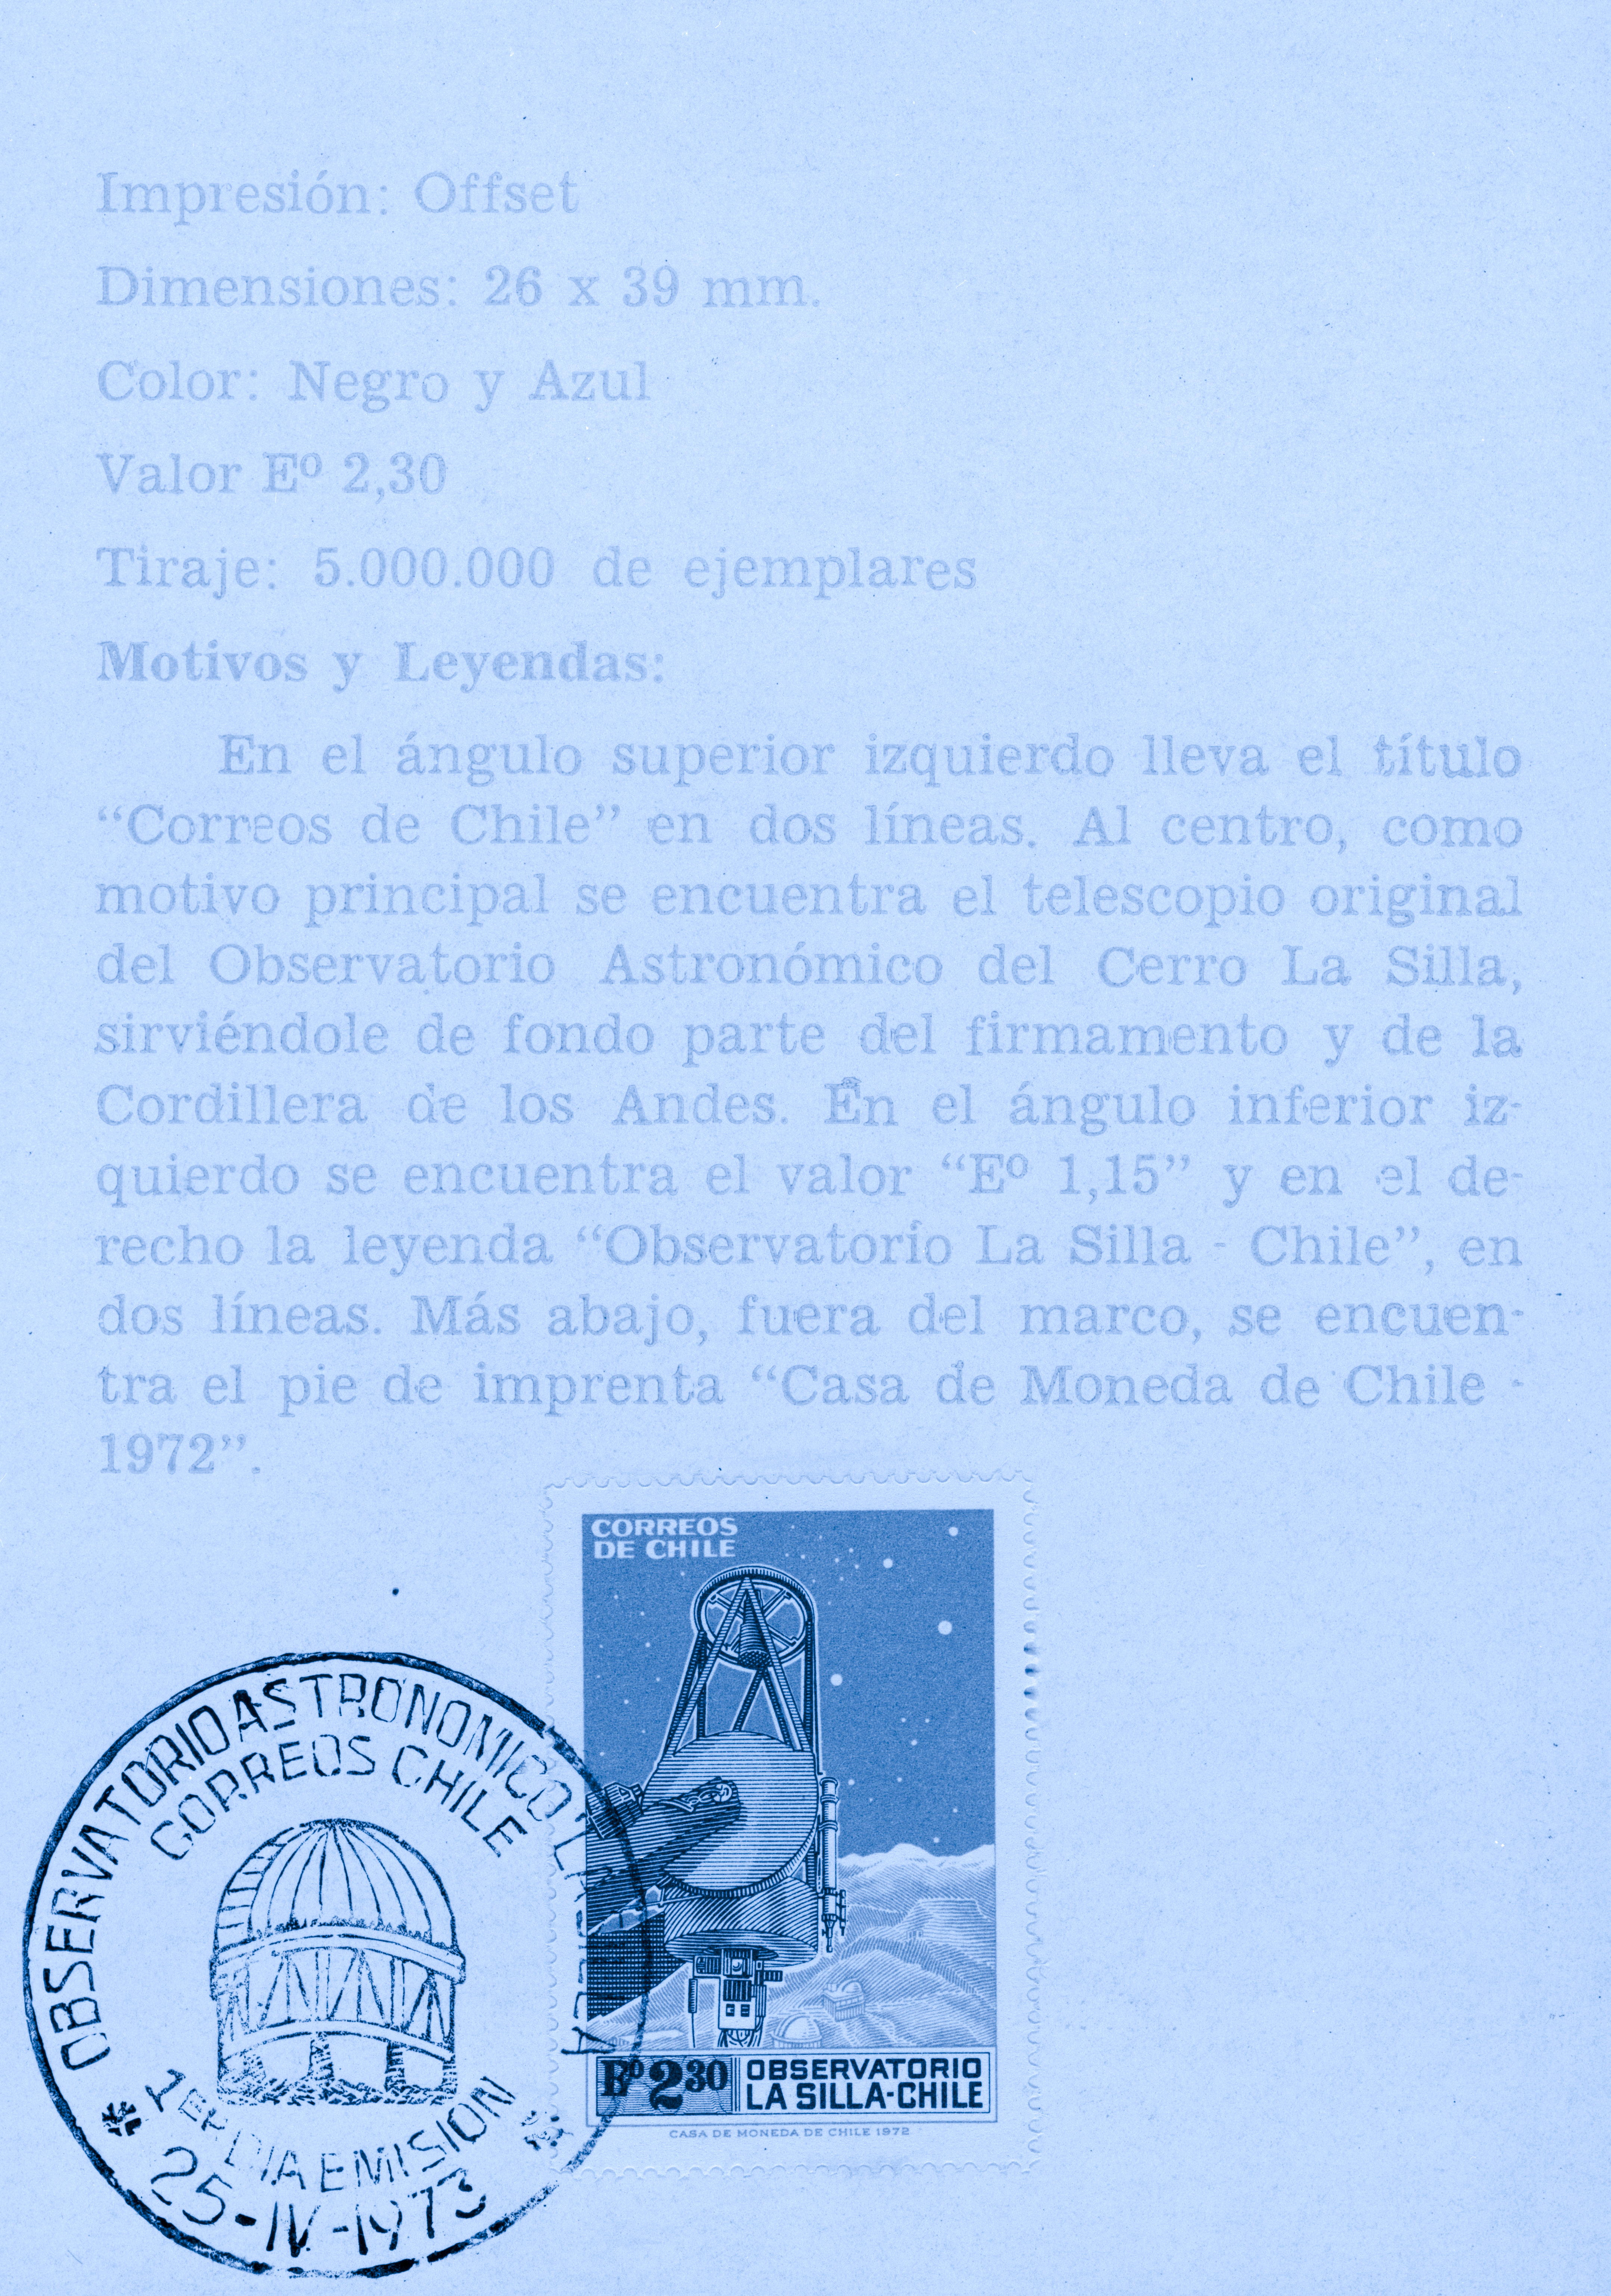

La Silla stamp

On April 25, 1973 Chile issued a post stamp depicting the 1-m Photometric Telescope with part of La Silla in the background. This image shows the leaflet issued by the Direccion Nacional de Correos y Telecomunicaciones de Chile, carrying the First -day-of-issue stamp.

Credit: ESO